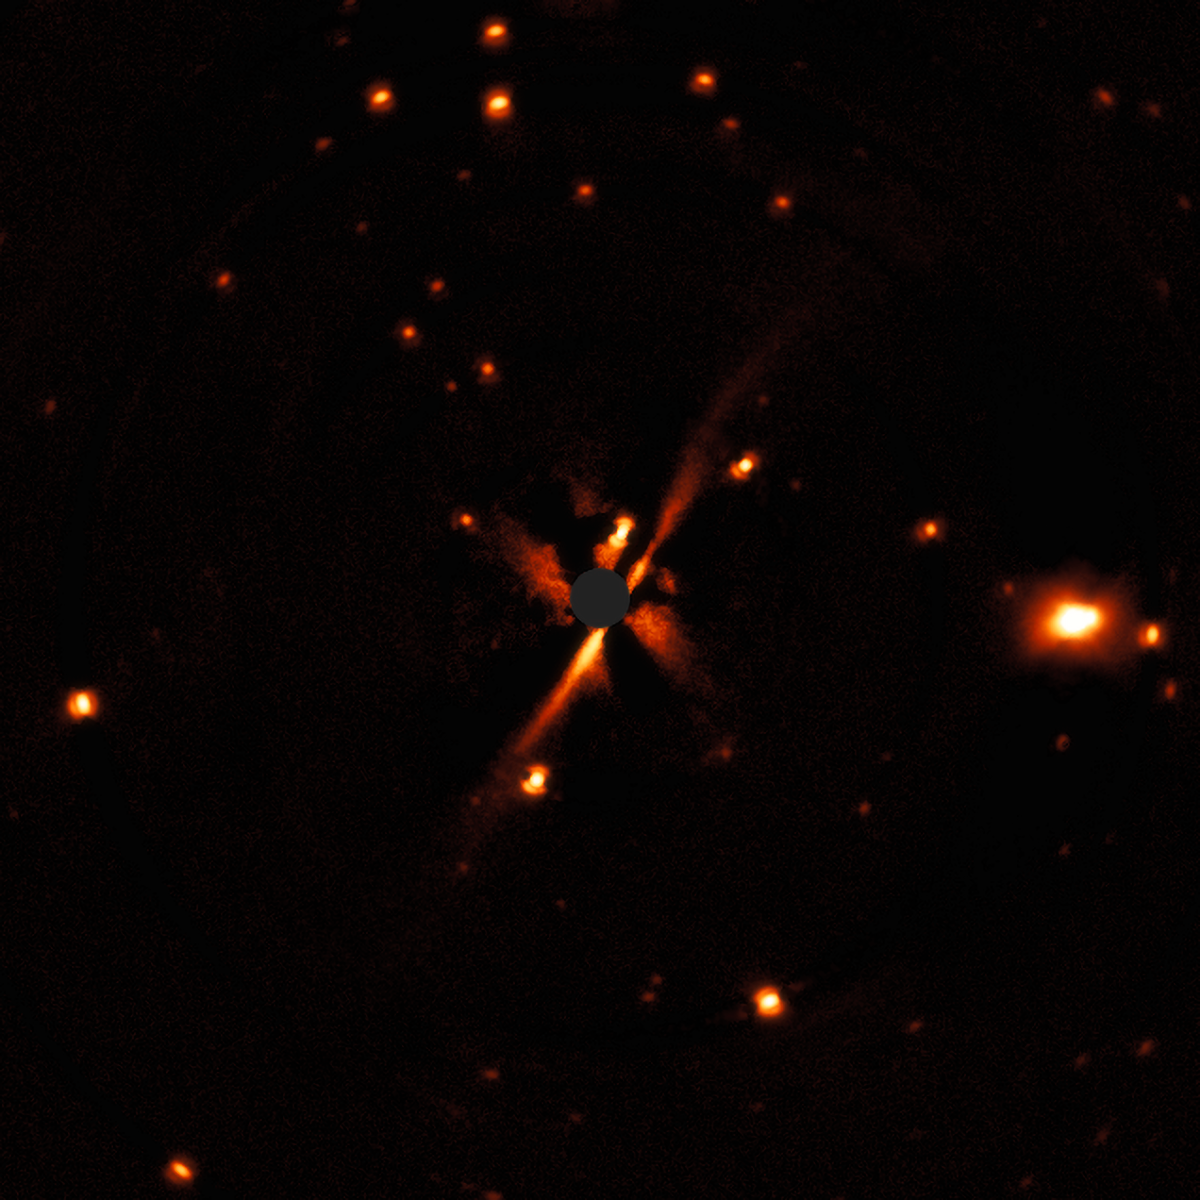

SPHERE images the edge-on disc around the star GSC 07396-00759

This SPHERE observation is the discovery of an edge-on disc around the star GSC 07396-00759, which is a member of a multiple star system included in the DARTTS-S sample. Oddly, this new disc appears to be more evolved than the gas-rich disc around the T Tauri star in the same system, although they are the same age.

The disc extends from the lower-left to the upper-right and the central grey region shows where the star was masked out.

Credit: ESO/E. Sissa et al.